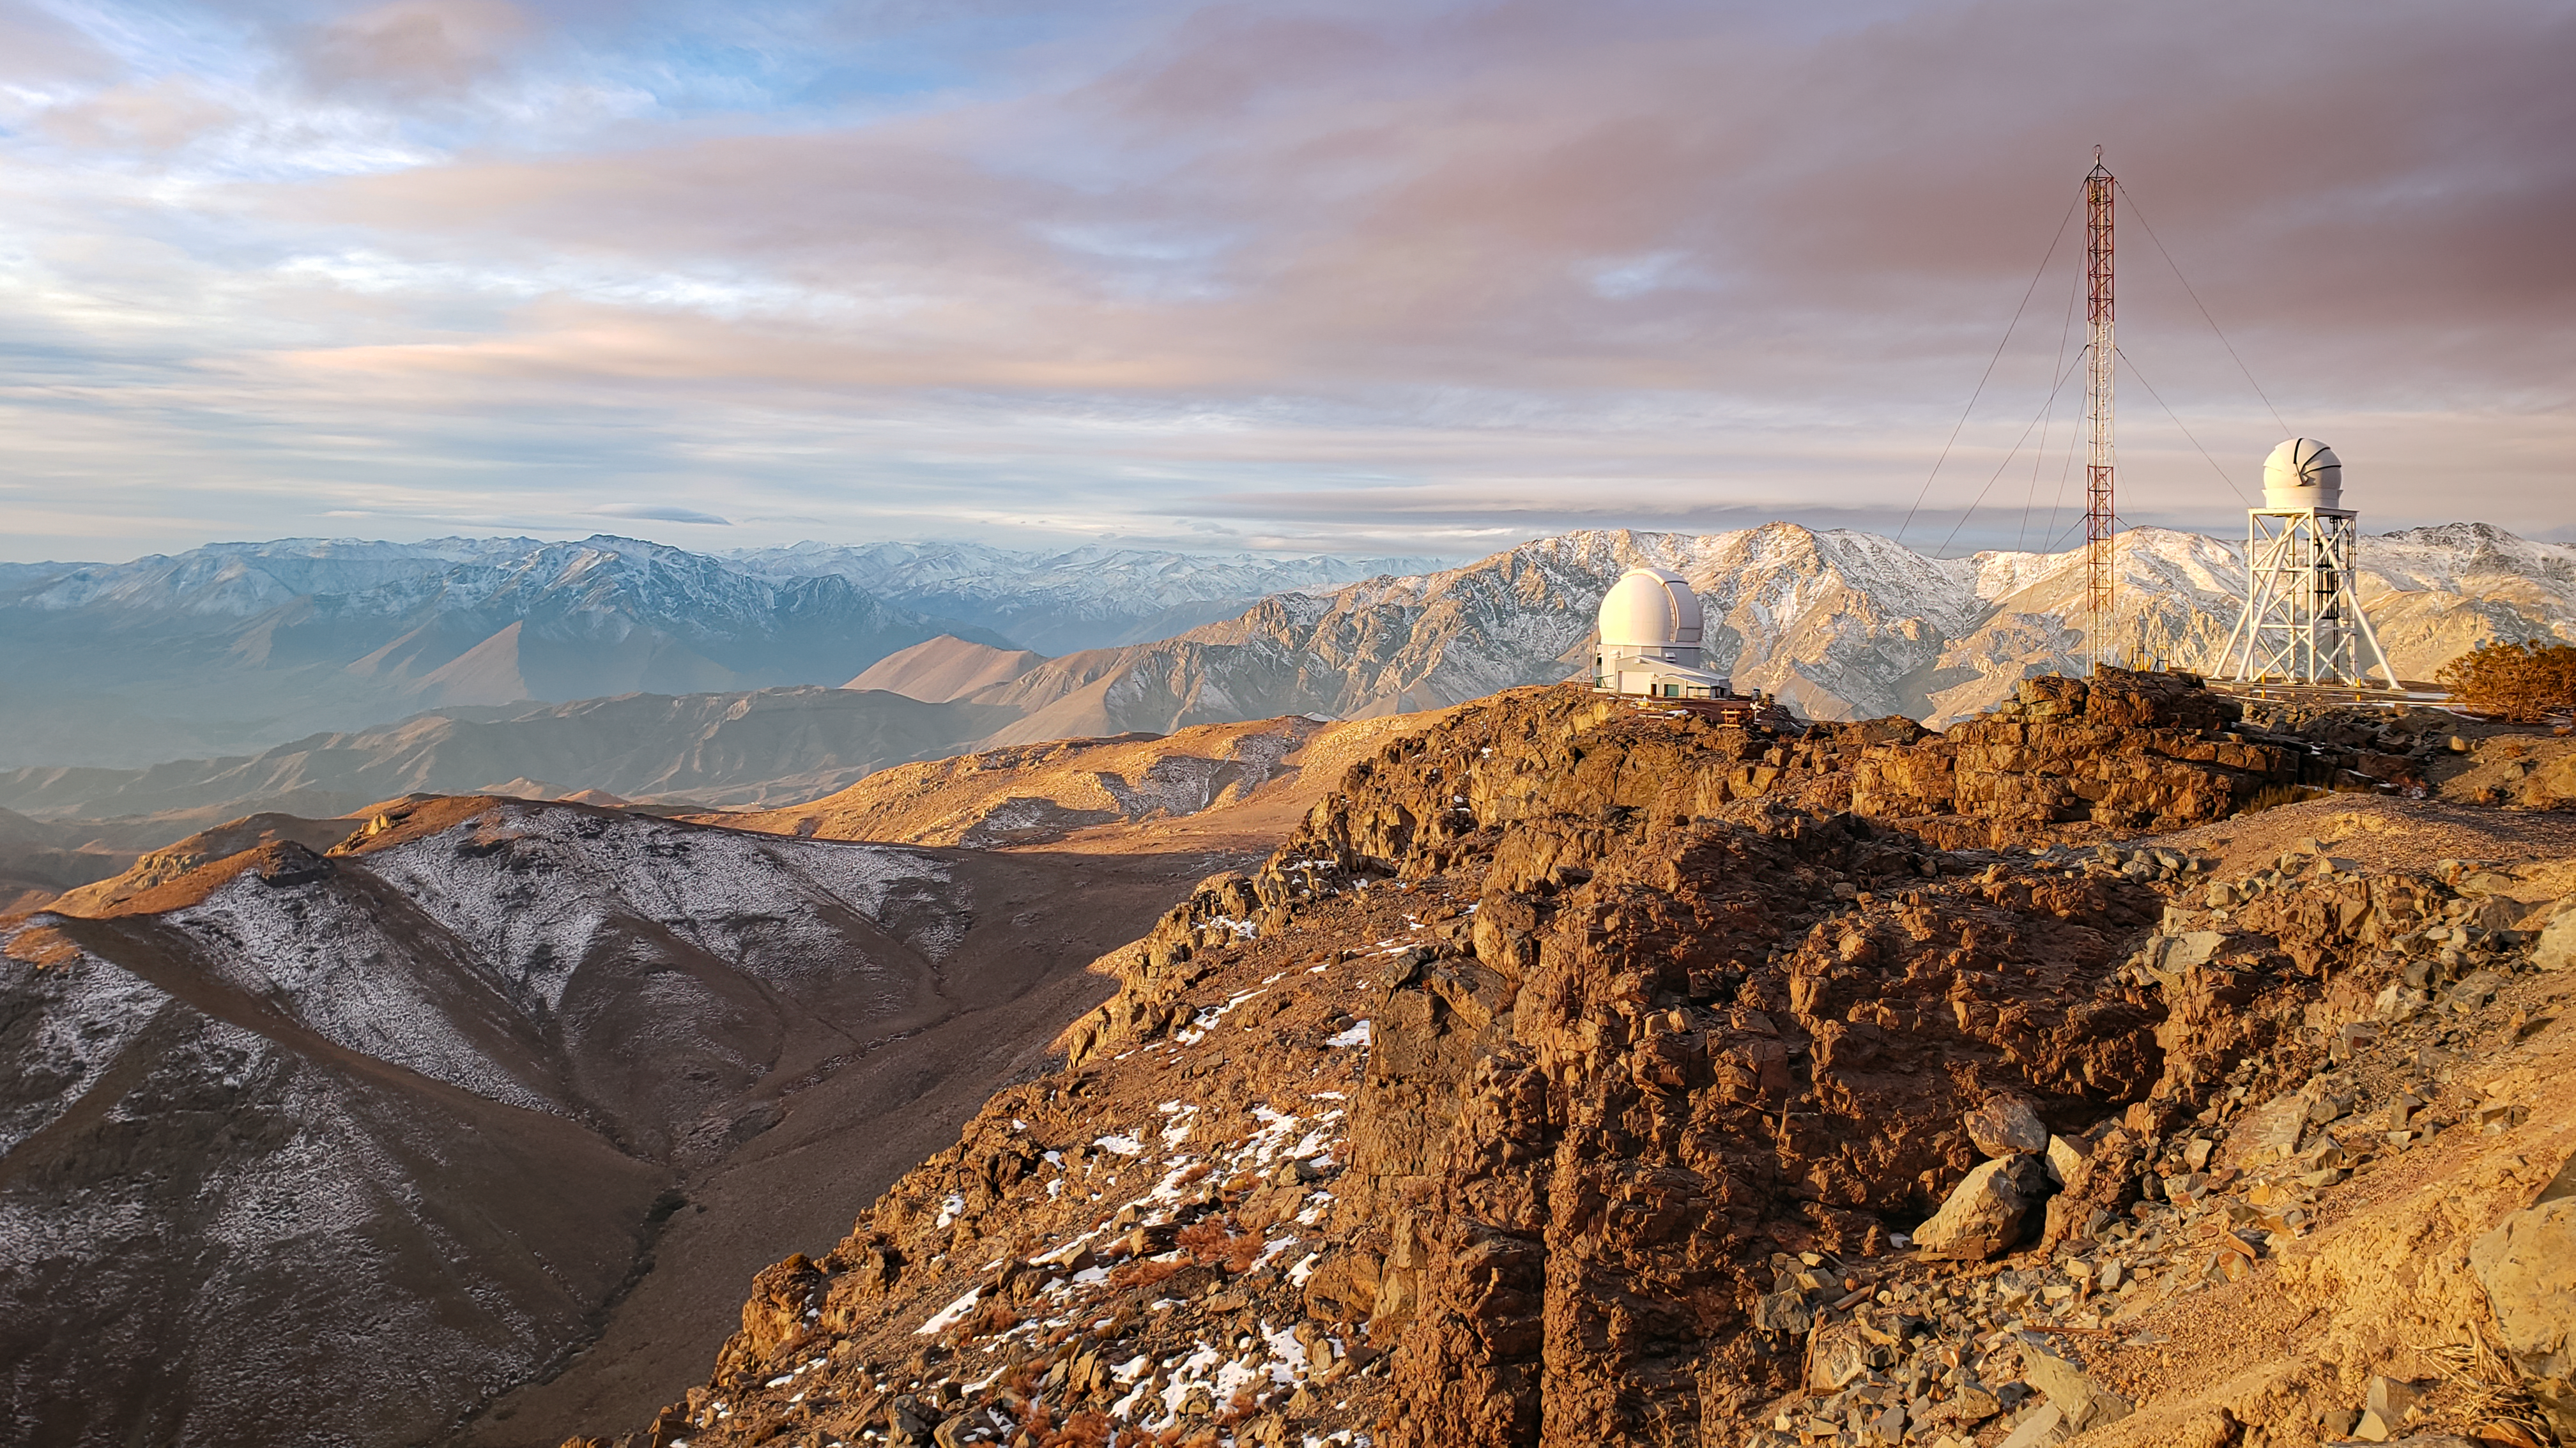

Rocky Andes Mountains

This photo, taken at Cerro Tololo Inter-American Observatory, shows the rocky mountain landscape of the Andes mountains in Chile.

Credit: NOIRLab/AURA/NSF/J. Fuentes